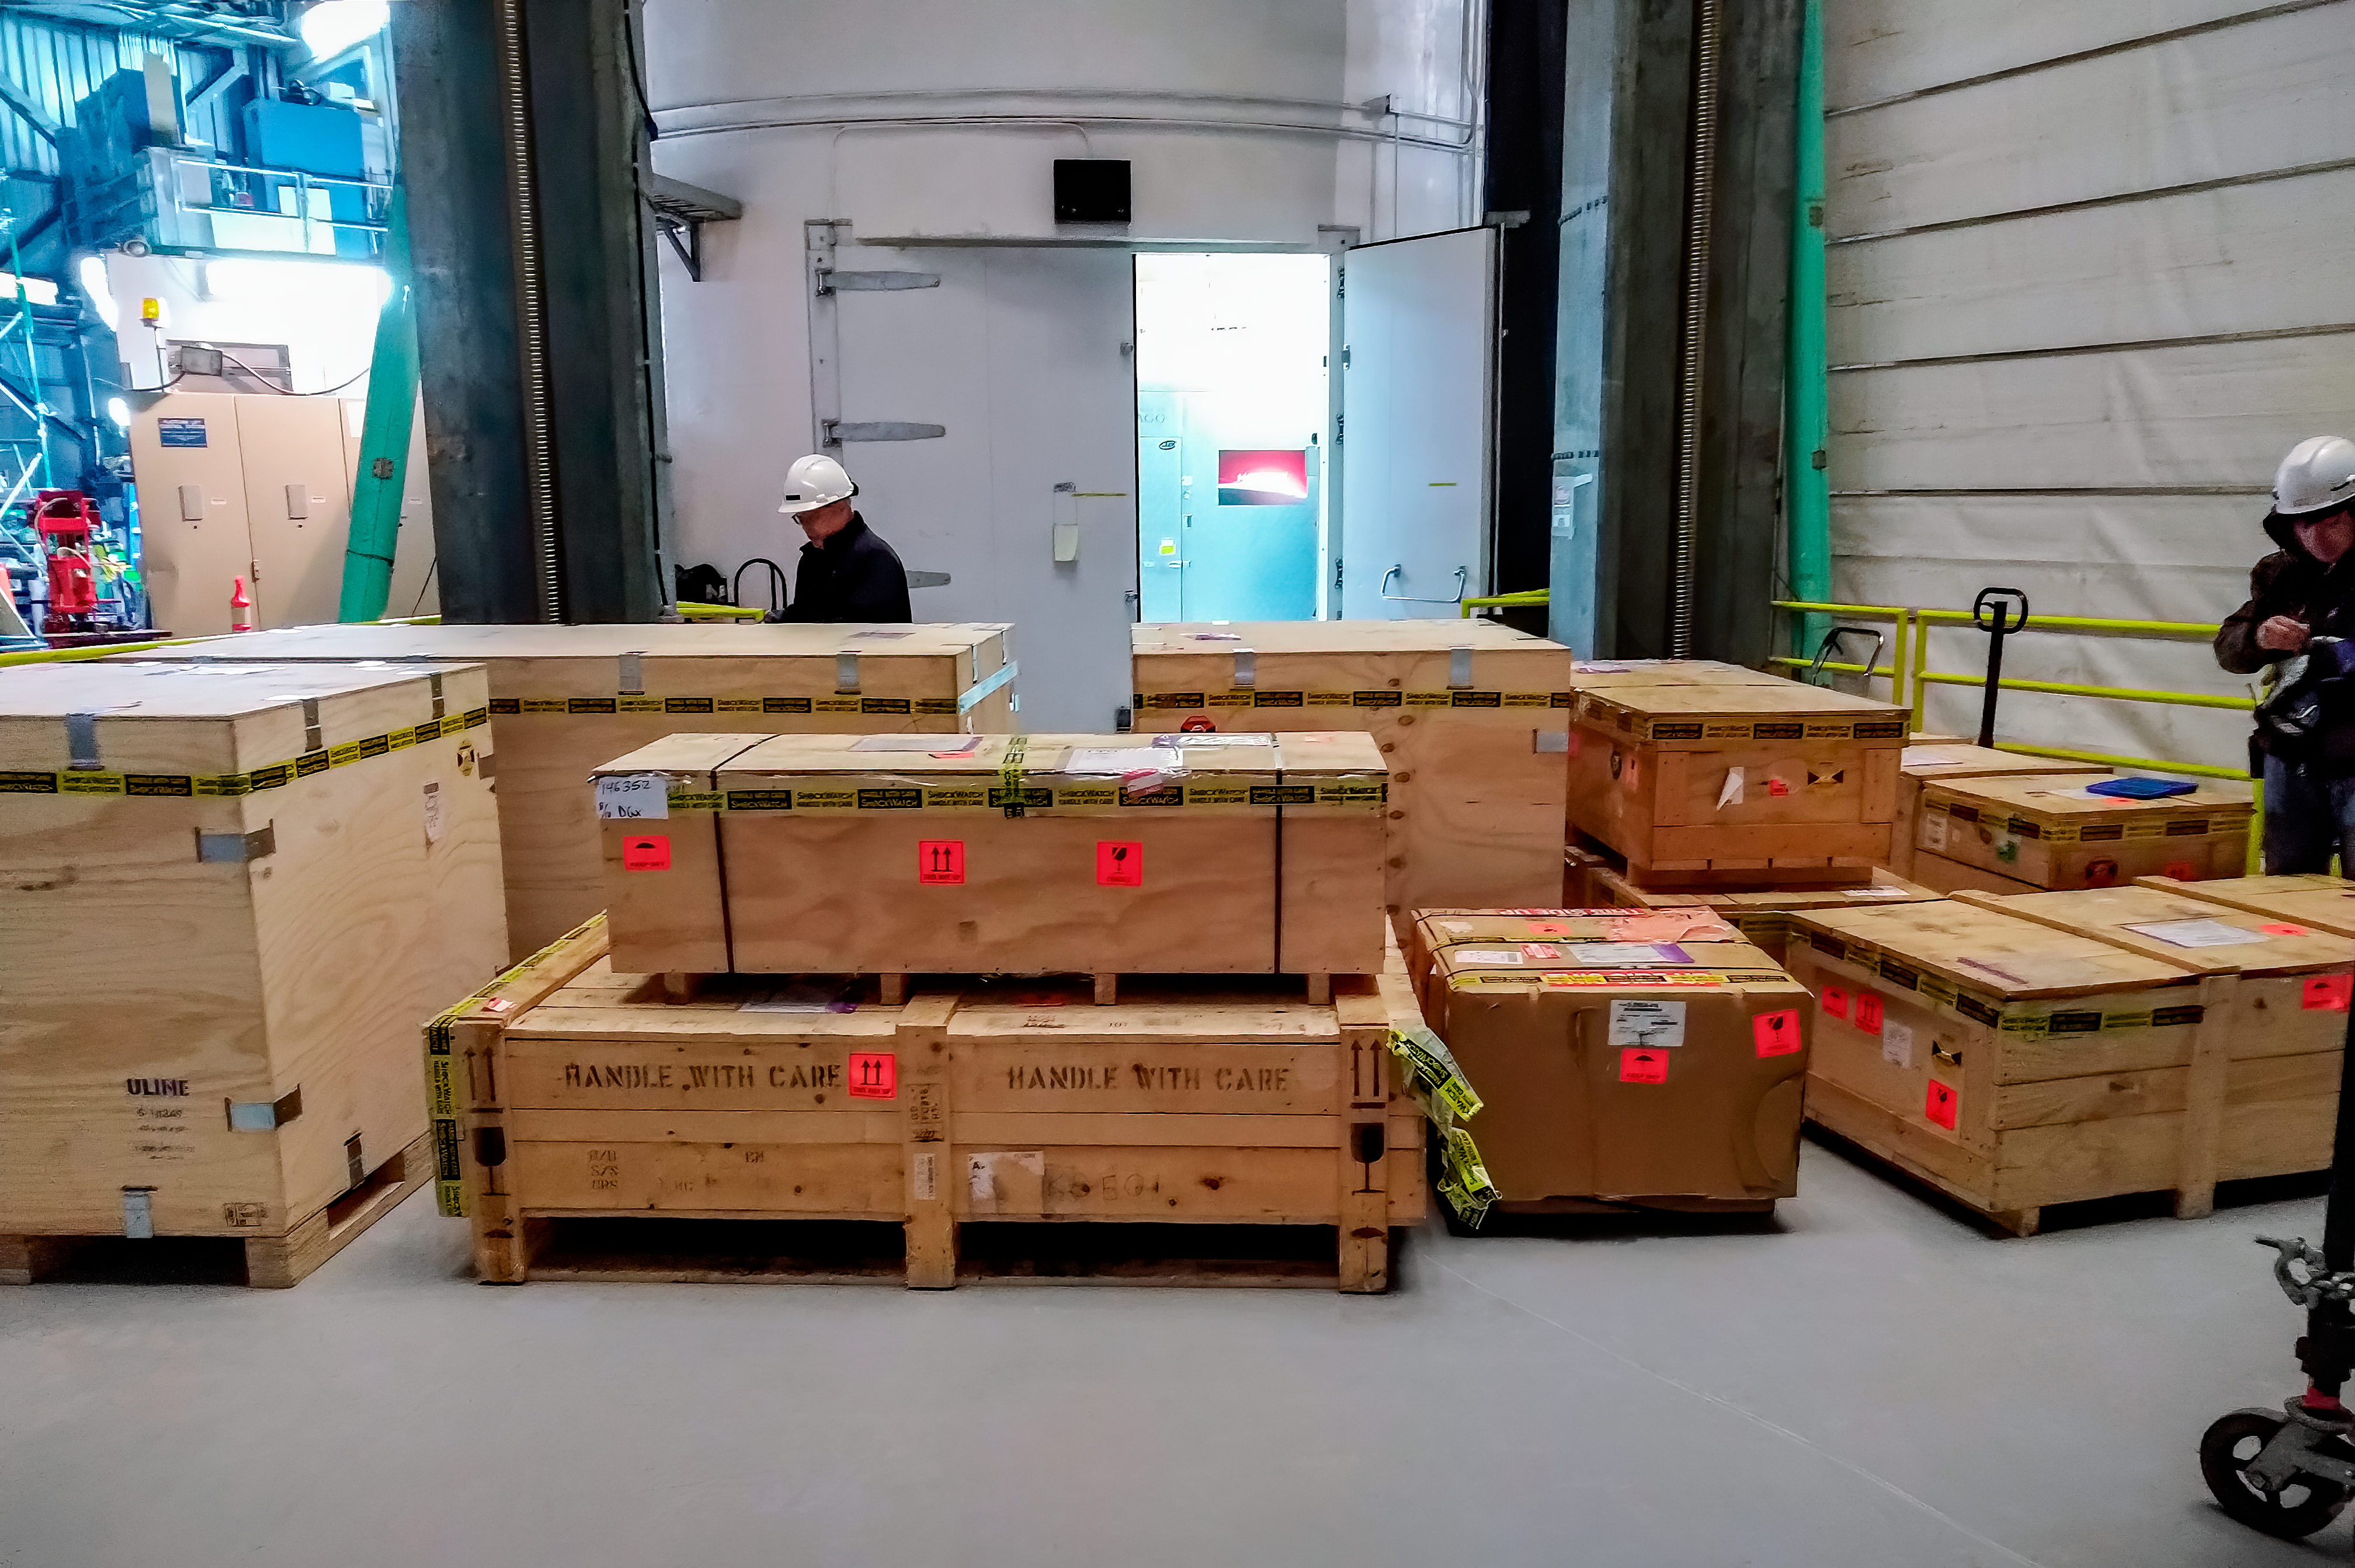

MAROON-X arrives at Gemini North

The planet-hunting instrument MAROON-X arrives at Gemini North in 2019.

Credit: Jacob Bean